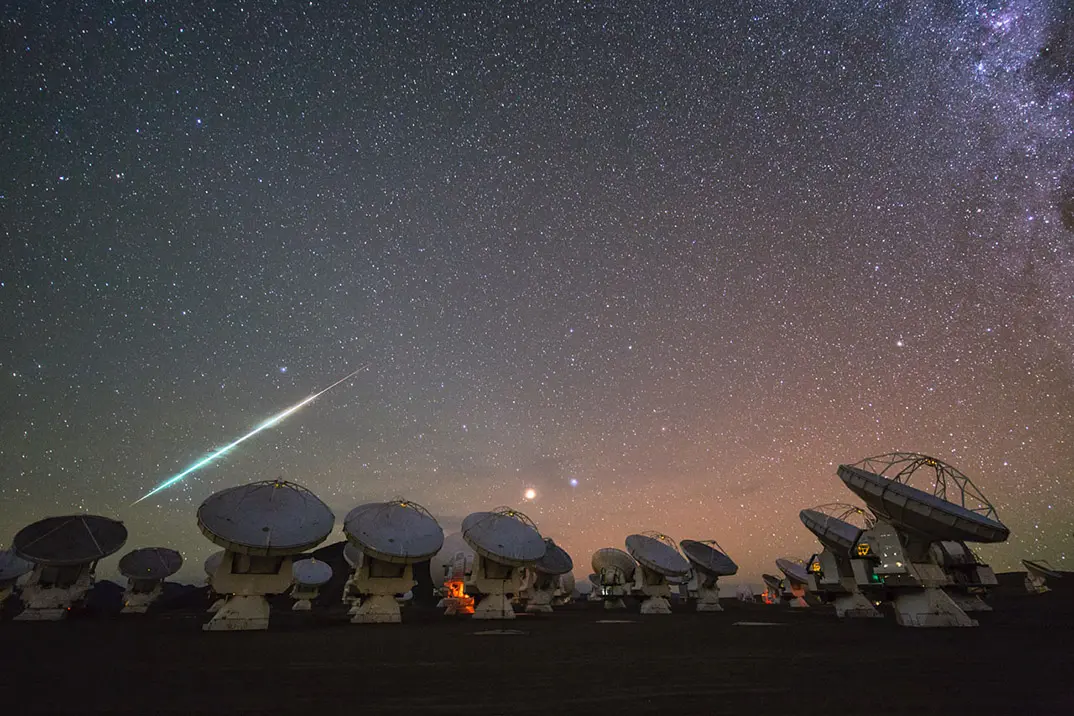

Antennas by Night on the Chajnantor Plateau

The ALMA Observatory is located in the Chajnantor Plateau over 5000 meters above sea level. In this image: a starry night in the Andes Mountains.

Credit: ALMA (ESO/NAOJ/NRAO) | Download image